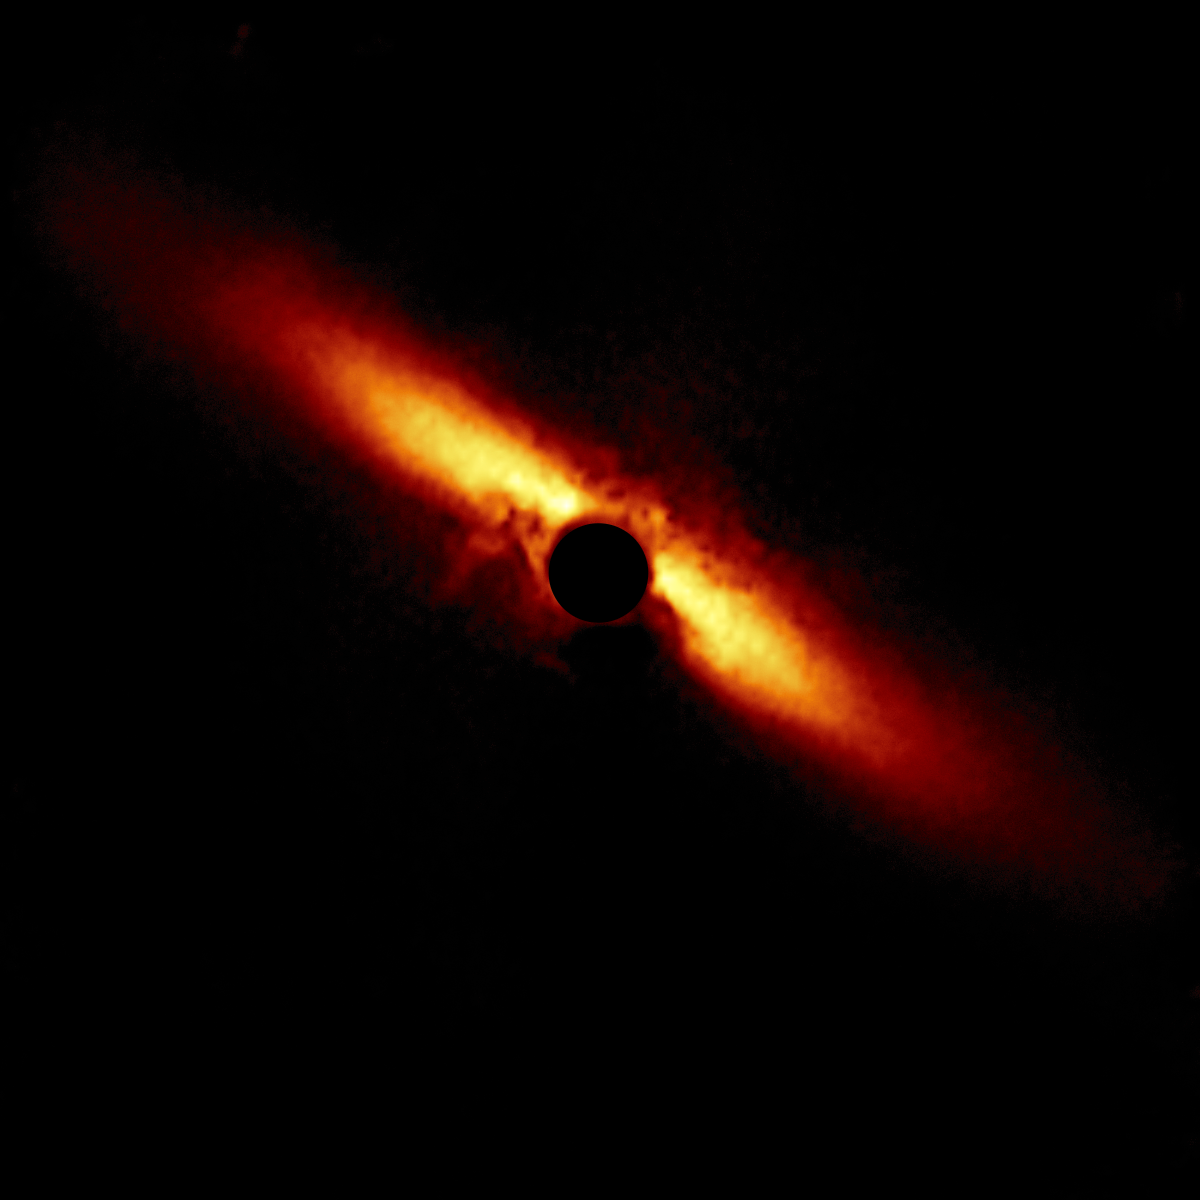

HD 129590

A circumstellar disk around star HD 129590 selected from the larger sample of 26 disks obtained with the Gemini South telescope in Chile using the Gemini Planet Imager (GPI).

Credit: International Gemini Observatory/NOIRLab/NSF/AURA/T. Esposito (UC Berkeley)Image processing: Travis Rector (University of Alaska Anchorage), Mahdi Zamani & Davide de Martin